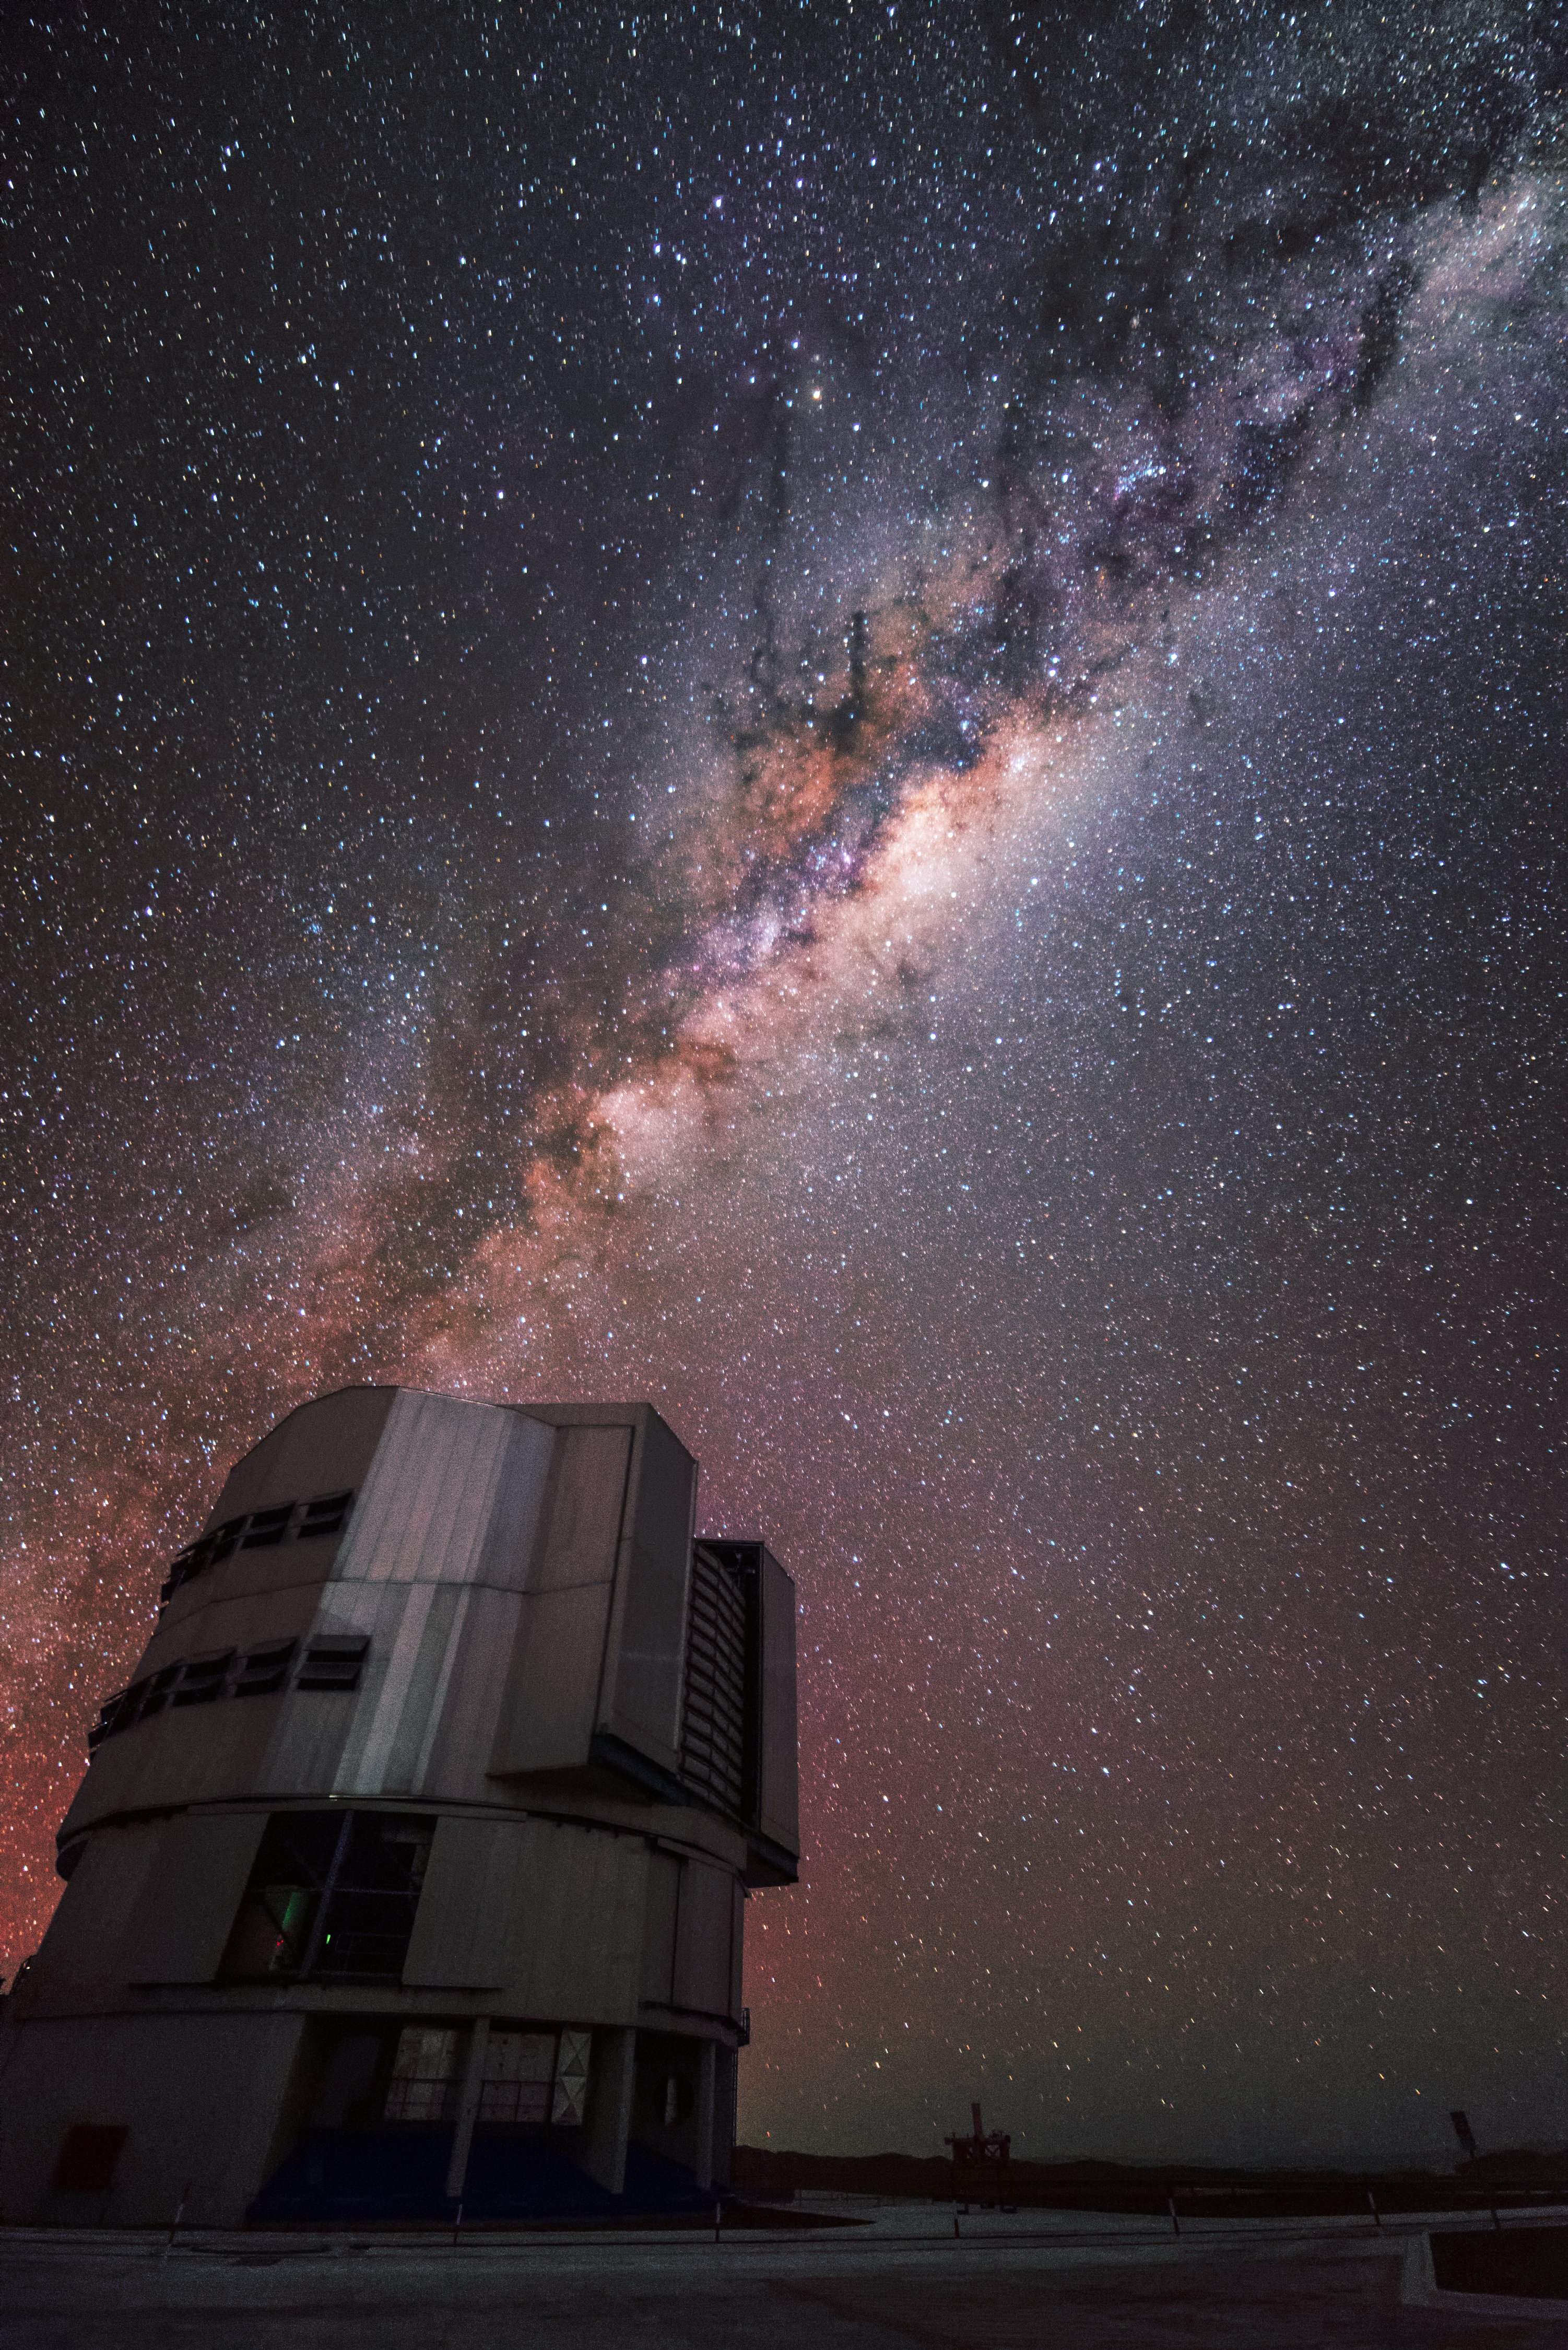

Milky Way and VLT

Surrounded by a sparkling sea of stars, the Milky Way extends over ESO's Very Large Telescope facility.

Credit: J. Busqué/ESO